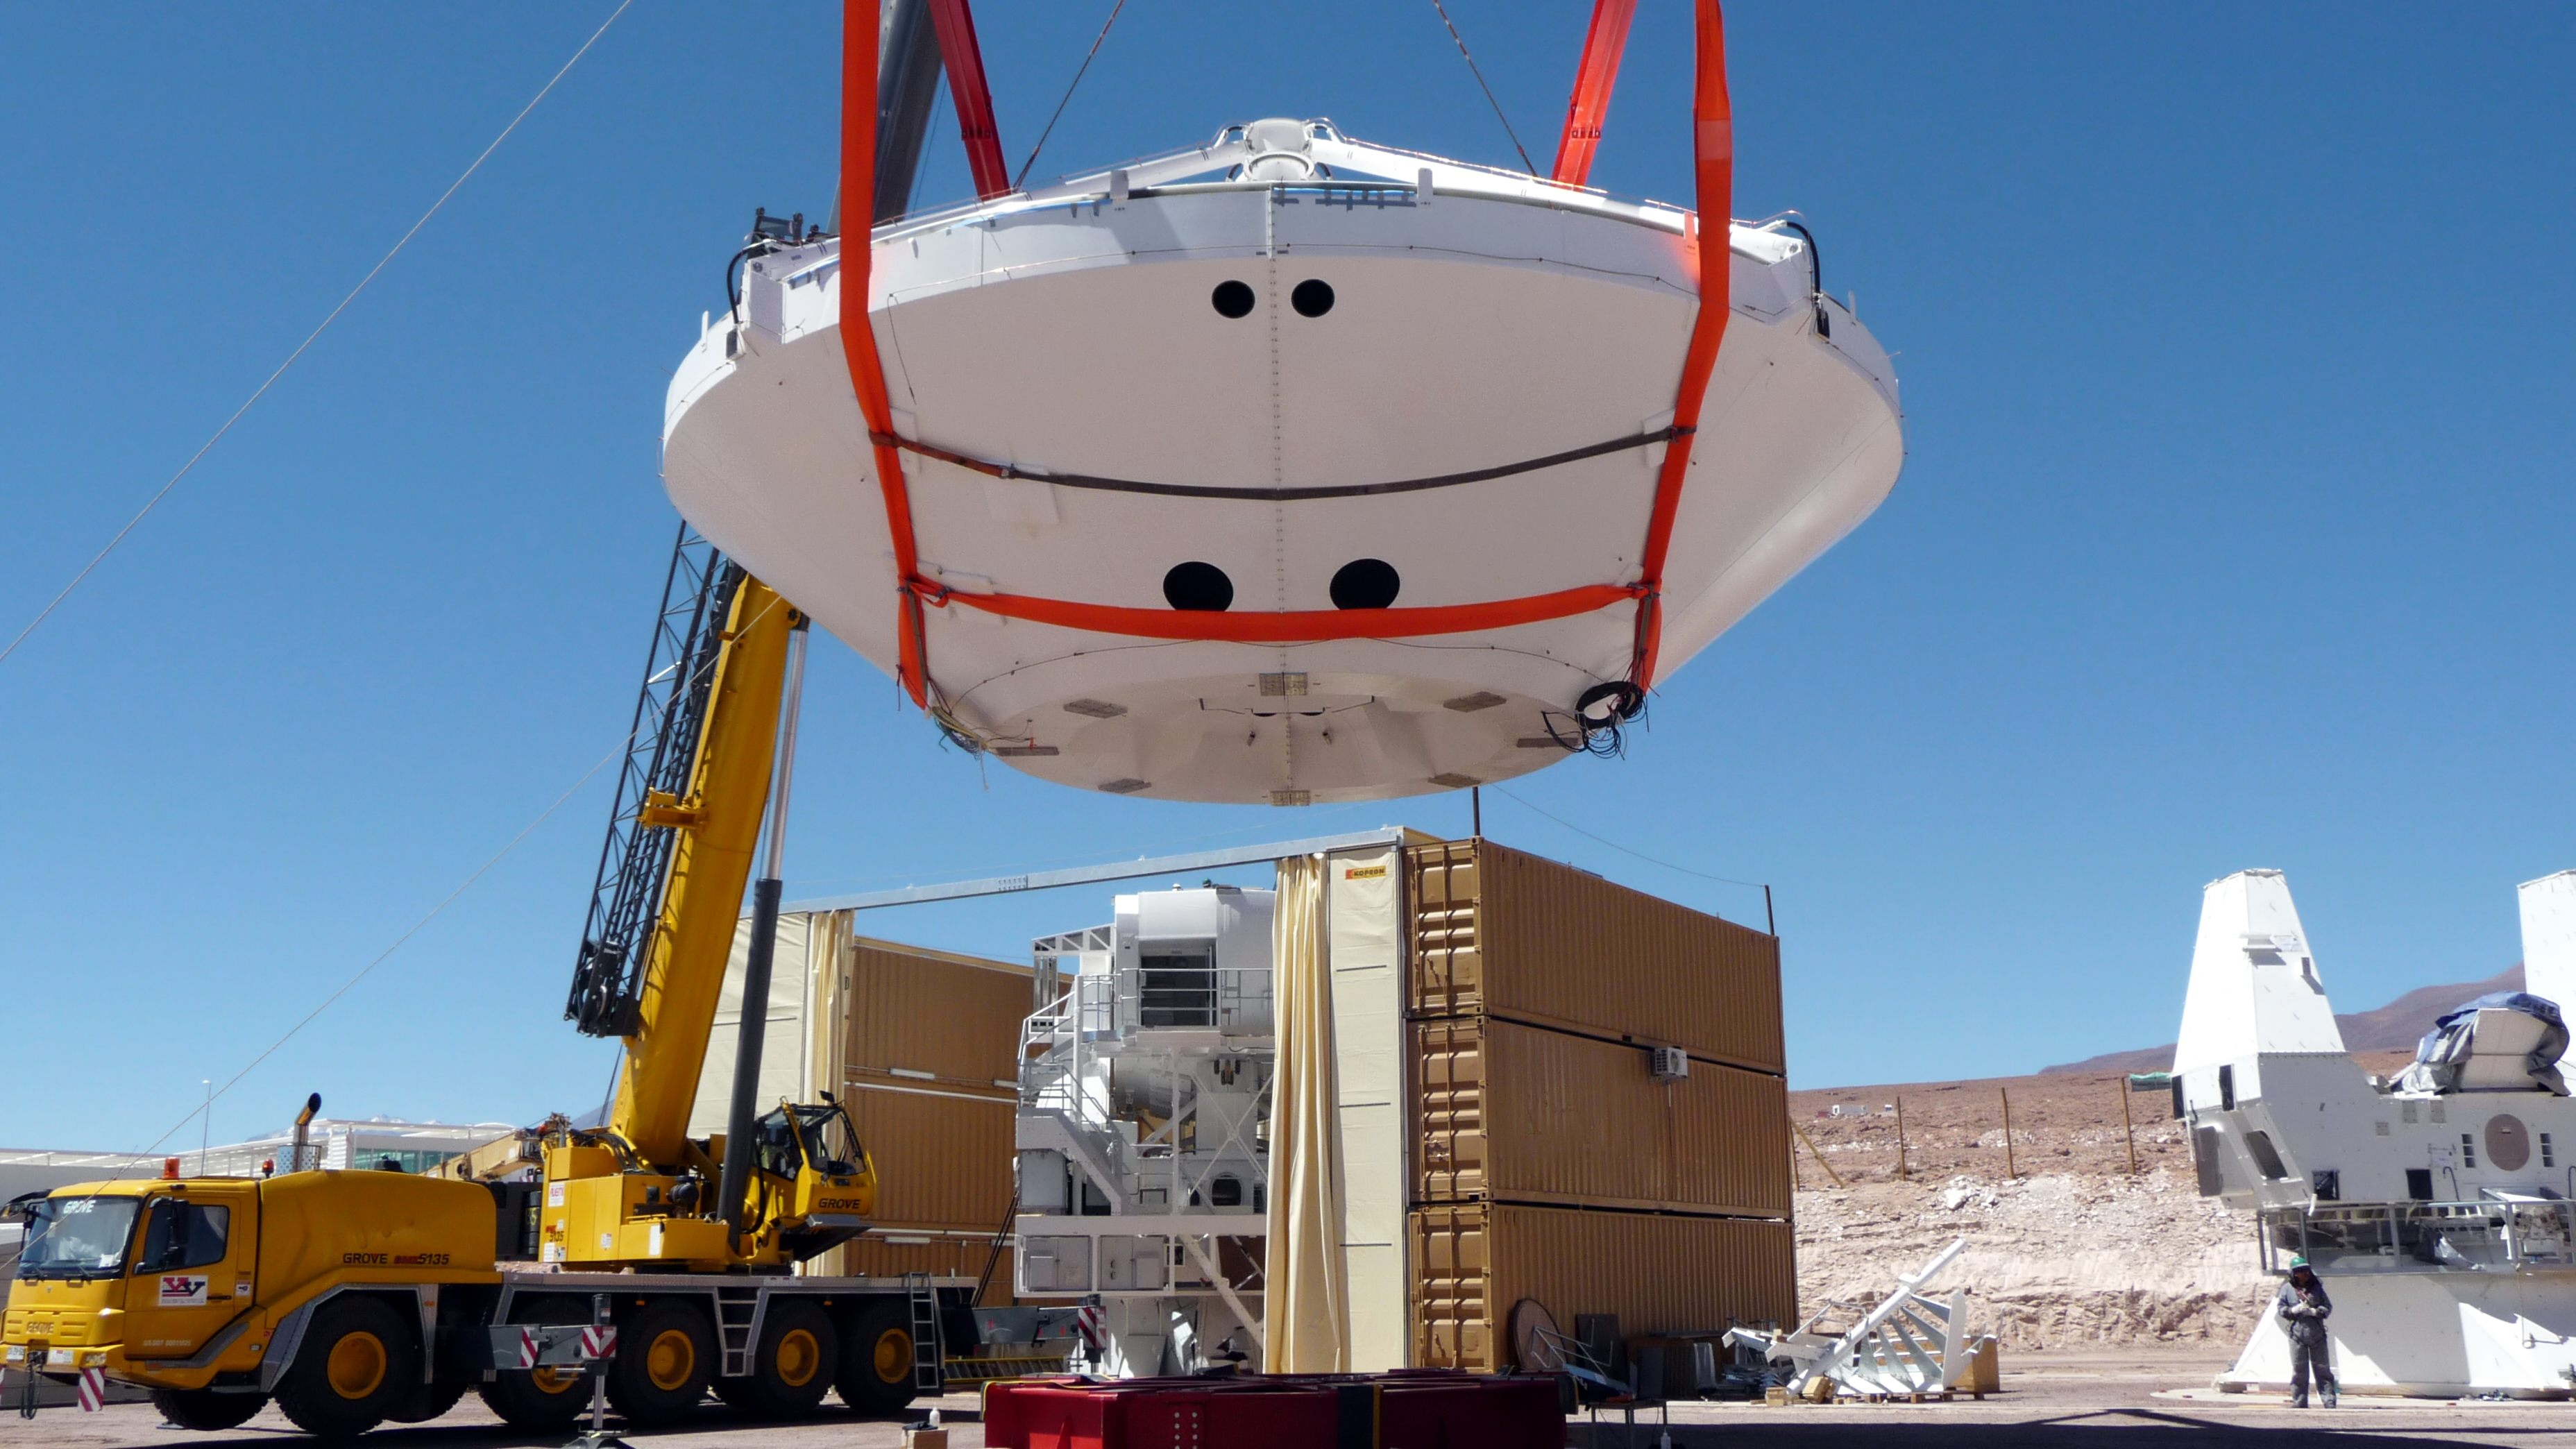

Assembly of first European ALMA antenna

Image of the assembly of the first European antenna for the Atacama Large Millimeter/submillimeter Array (ALMA). ALMA, the largest ground-based astronomy project in existence, will ultimately be comprised of a giant array of 12-m submillimetre quality antennas, with baselines of several kilometres. An additional, compact array of 7-m and 12-m antennas will complement the main array. ALMA will be based on the Chajnantor plain of the Chilean Andes, 5000 m above sea level. Construction on ALMA started in 2003 and will be completed in 2012. The ALMA project is an international collaboration between Europe, East Asia and North America in cooperation with the Republic of Chile.

Credit: ALMA (ESO/NAOJ/NRAO)/S. Rossi (ESO)